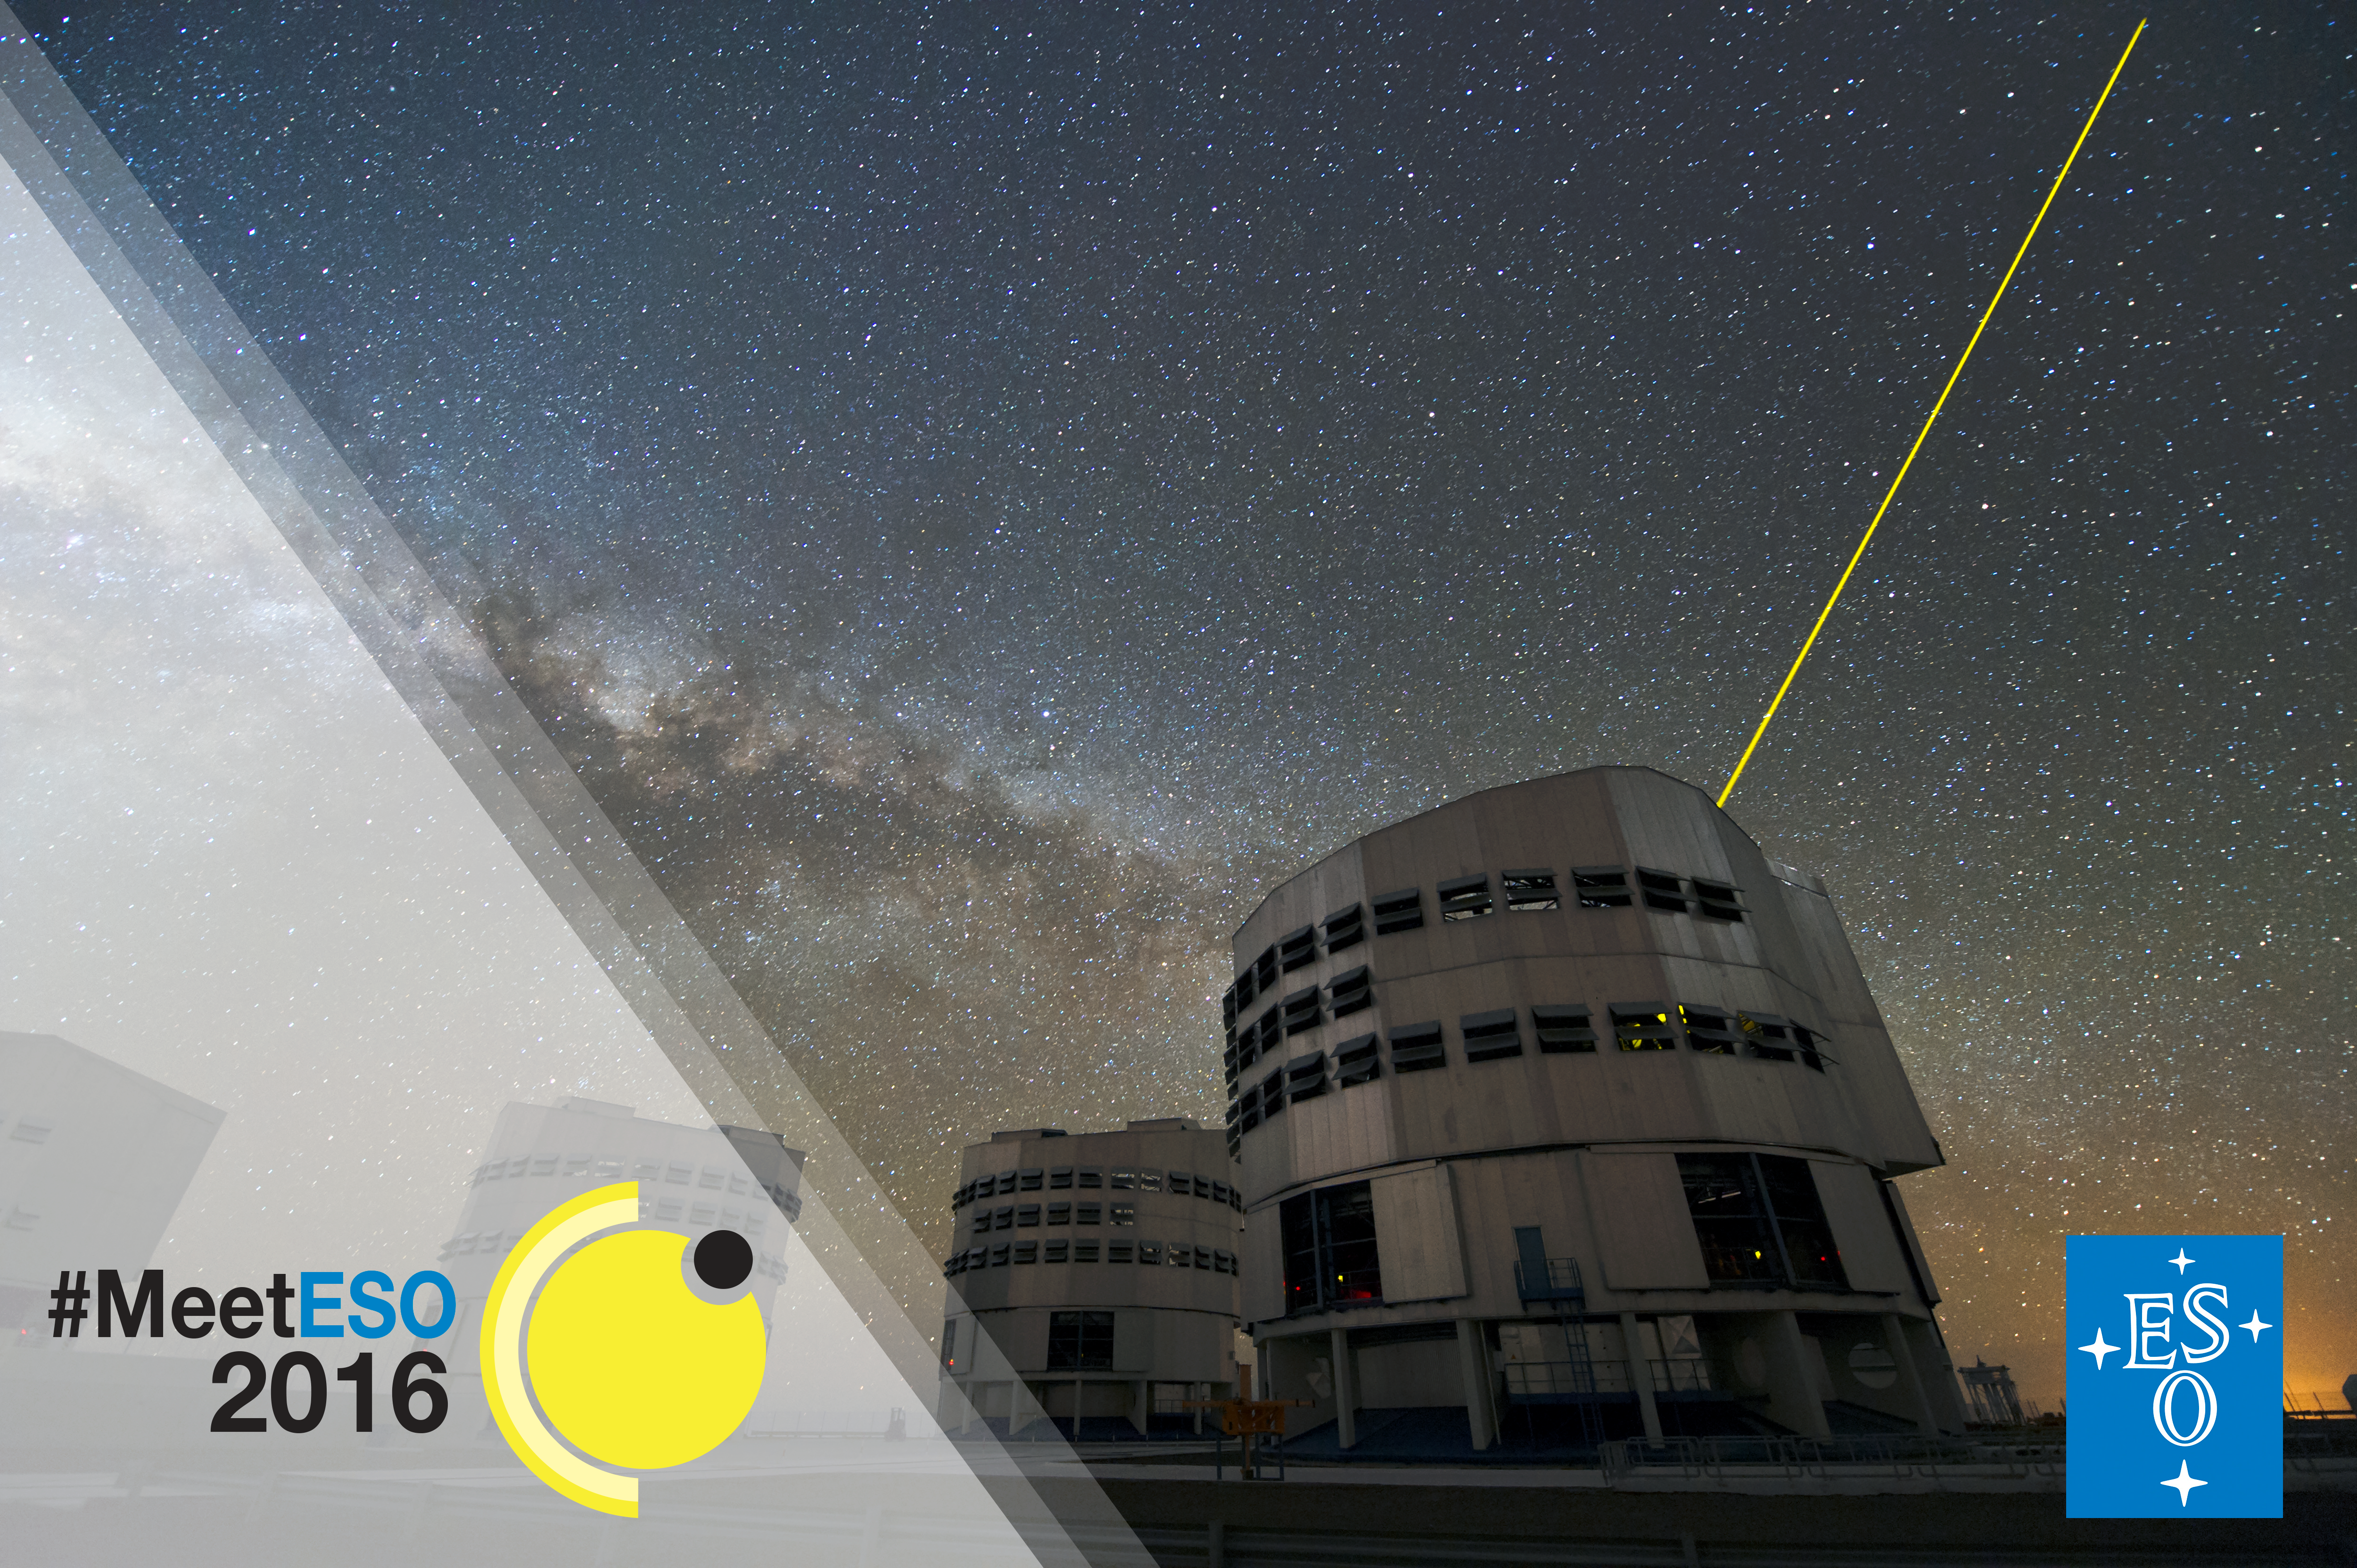

#MeetESO, ESO’s first social media gathering in Chile

ESO is organising its first social media gathering at its sites in Chile to coincide with the 2016 transit of Mercury. #MeetESO will be a meeting dedicated exclusively to keen social media users from ESON countries who enjoy sharing information about astronomy. Read more here.

Credit: ESO/C. Malin